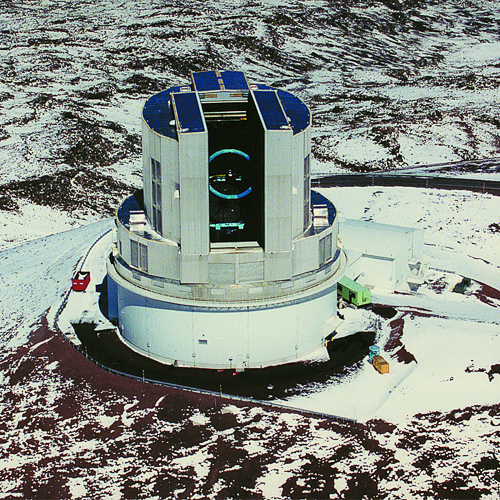

Subaru Telescope on Mauna Kea

Subaru Telescope on Mauna Kea.

Credit: International Gemini Observatory/NOIRLab/NSF/AURA/Subaru Observatory